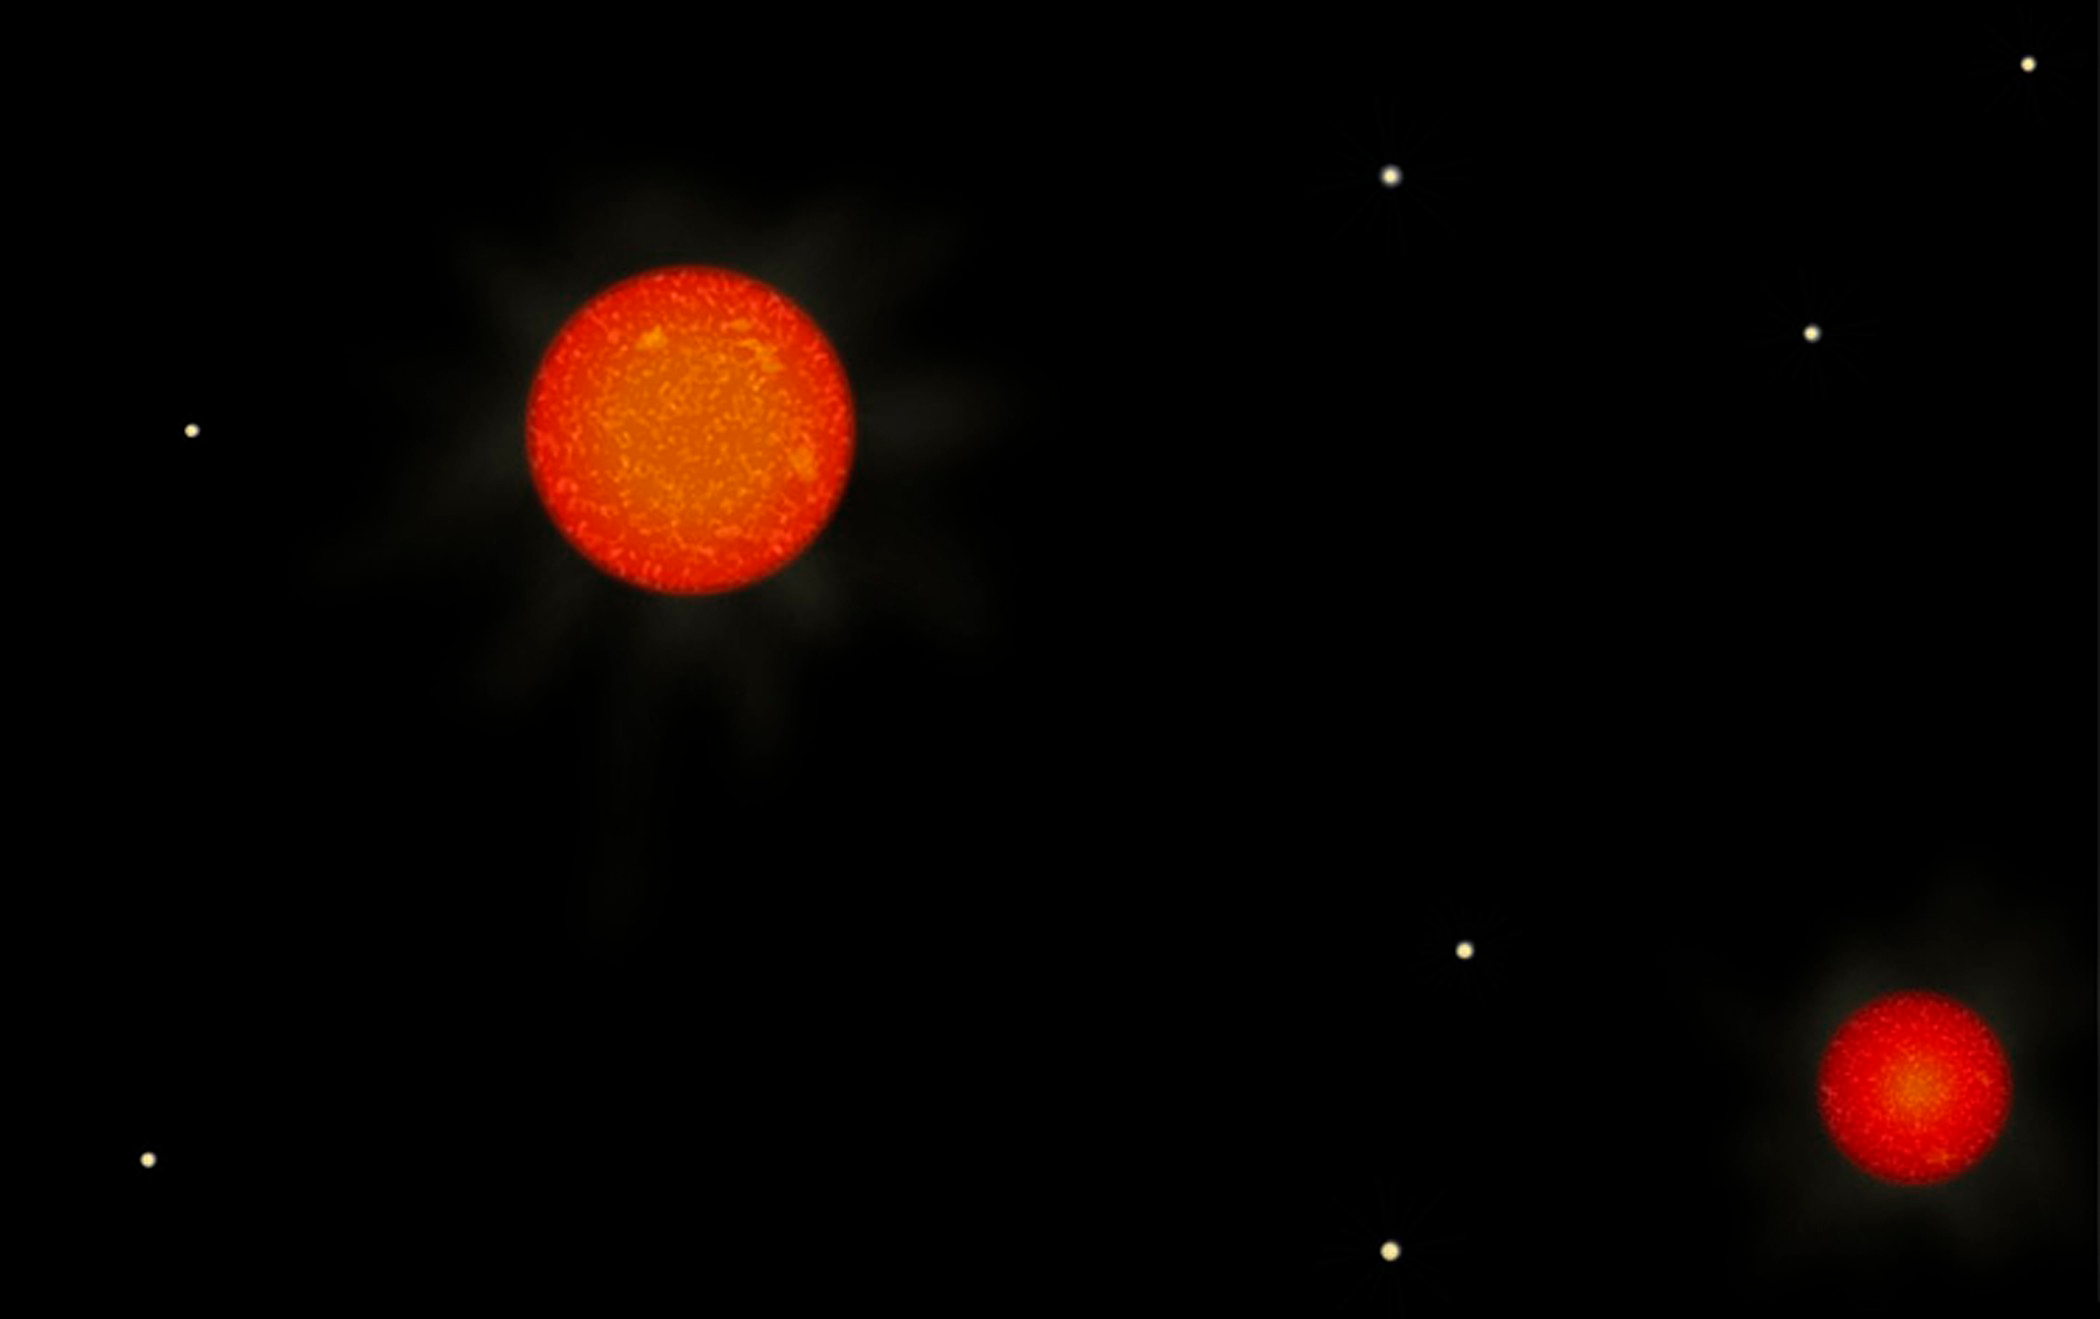

Twenty New Stars in the Neighborhood

The binary red dwarf represented in this artist’s concept is SCR 0630-7643 AB, a system discovered and measured by the RECONS survey. The measured separation of the two stars is 0.90 arcseconds; at a distance from Earth of 8.8 parsecs (28.7 light-years) as obtained by RECONS, this equates to 7.9 Astronomical Units between the two, a bit less than the distance between the Sun and planet Saturn. The orbital period of the red dwarfs is roughly 50 years.

Credit: Zina Deretsky/National Science Foundation